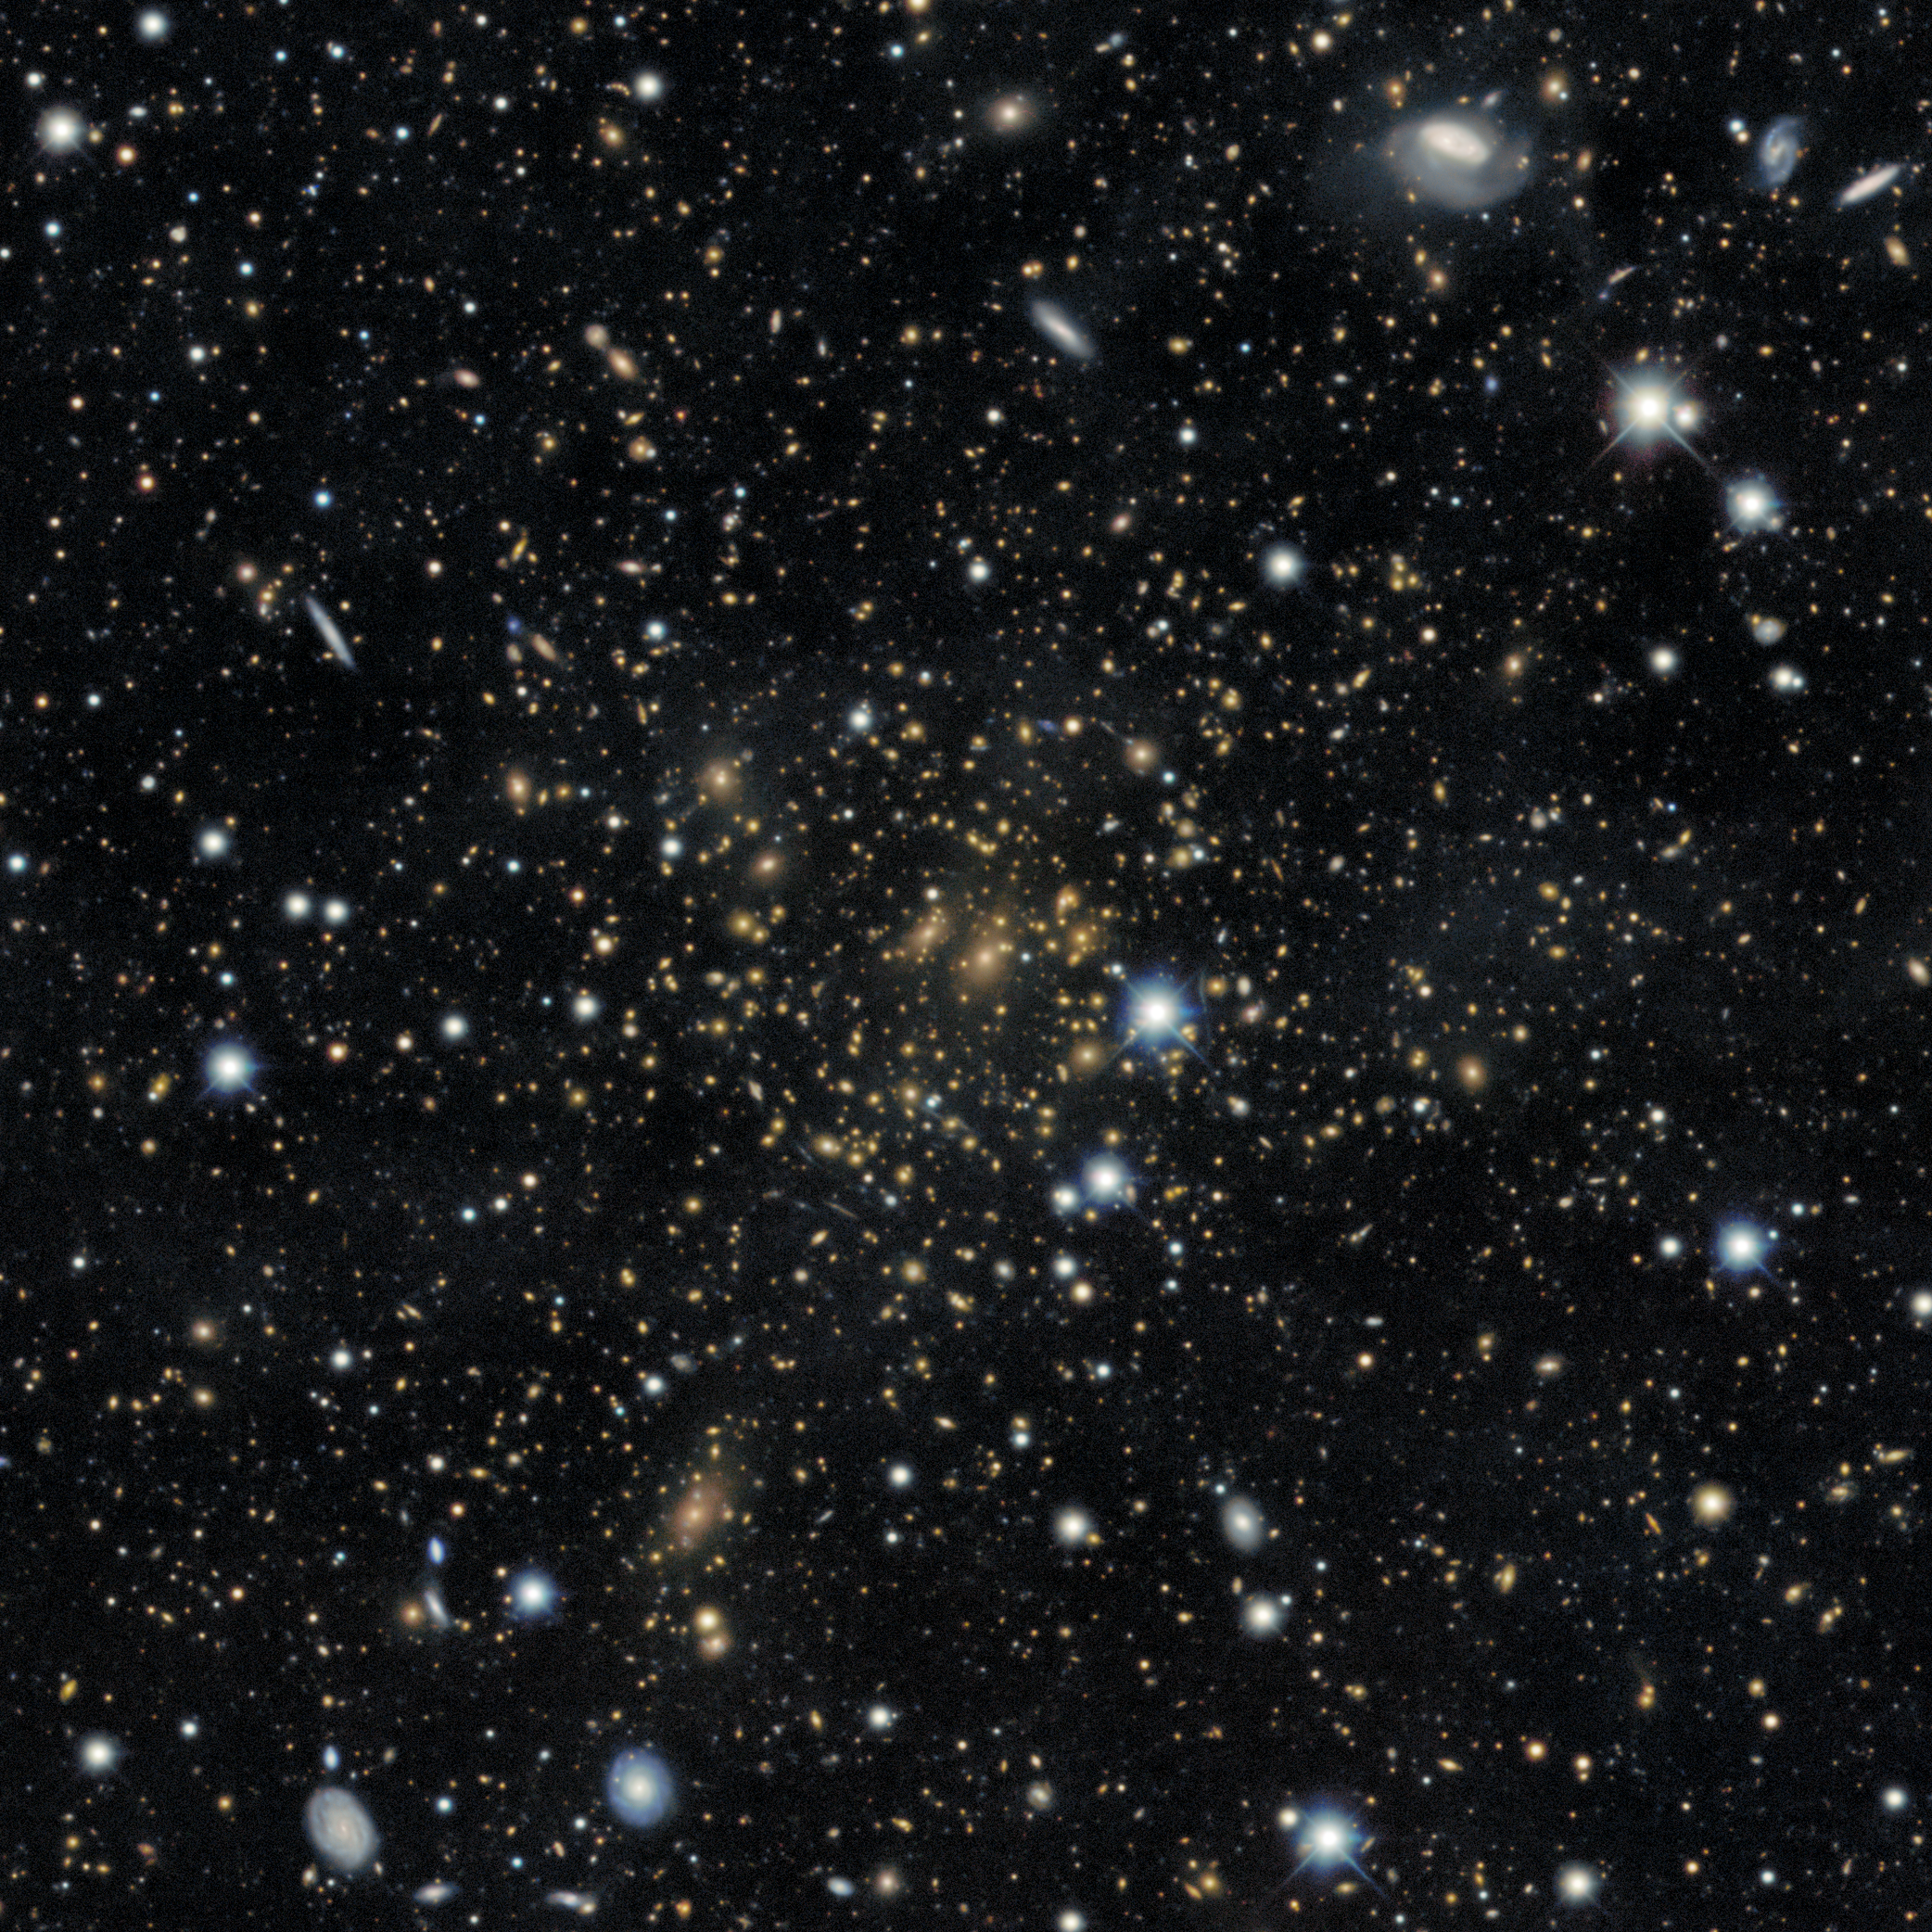

PLCK G287.0+32.9 Gravitational Lensing

An extremely large gravitational lens around galaxy cluster PLCK G287.0+32.9

Credit: DESI Legacy Imaging Surveys/LBNL/DOE & KPNO/CTIO/NOIRLab/NSF/AURAImage processing: T.A. Rector (University of Alaska Anchorage/NSF NOIRLab), M. Zamani (NSF NOIRLab), R. Colombari (NSF NOIRLab) & D. de Martin (NSF NOIRLab)